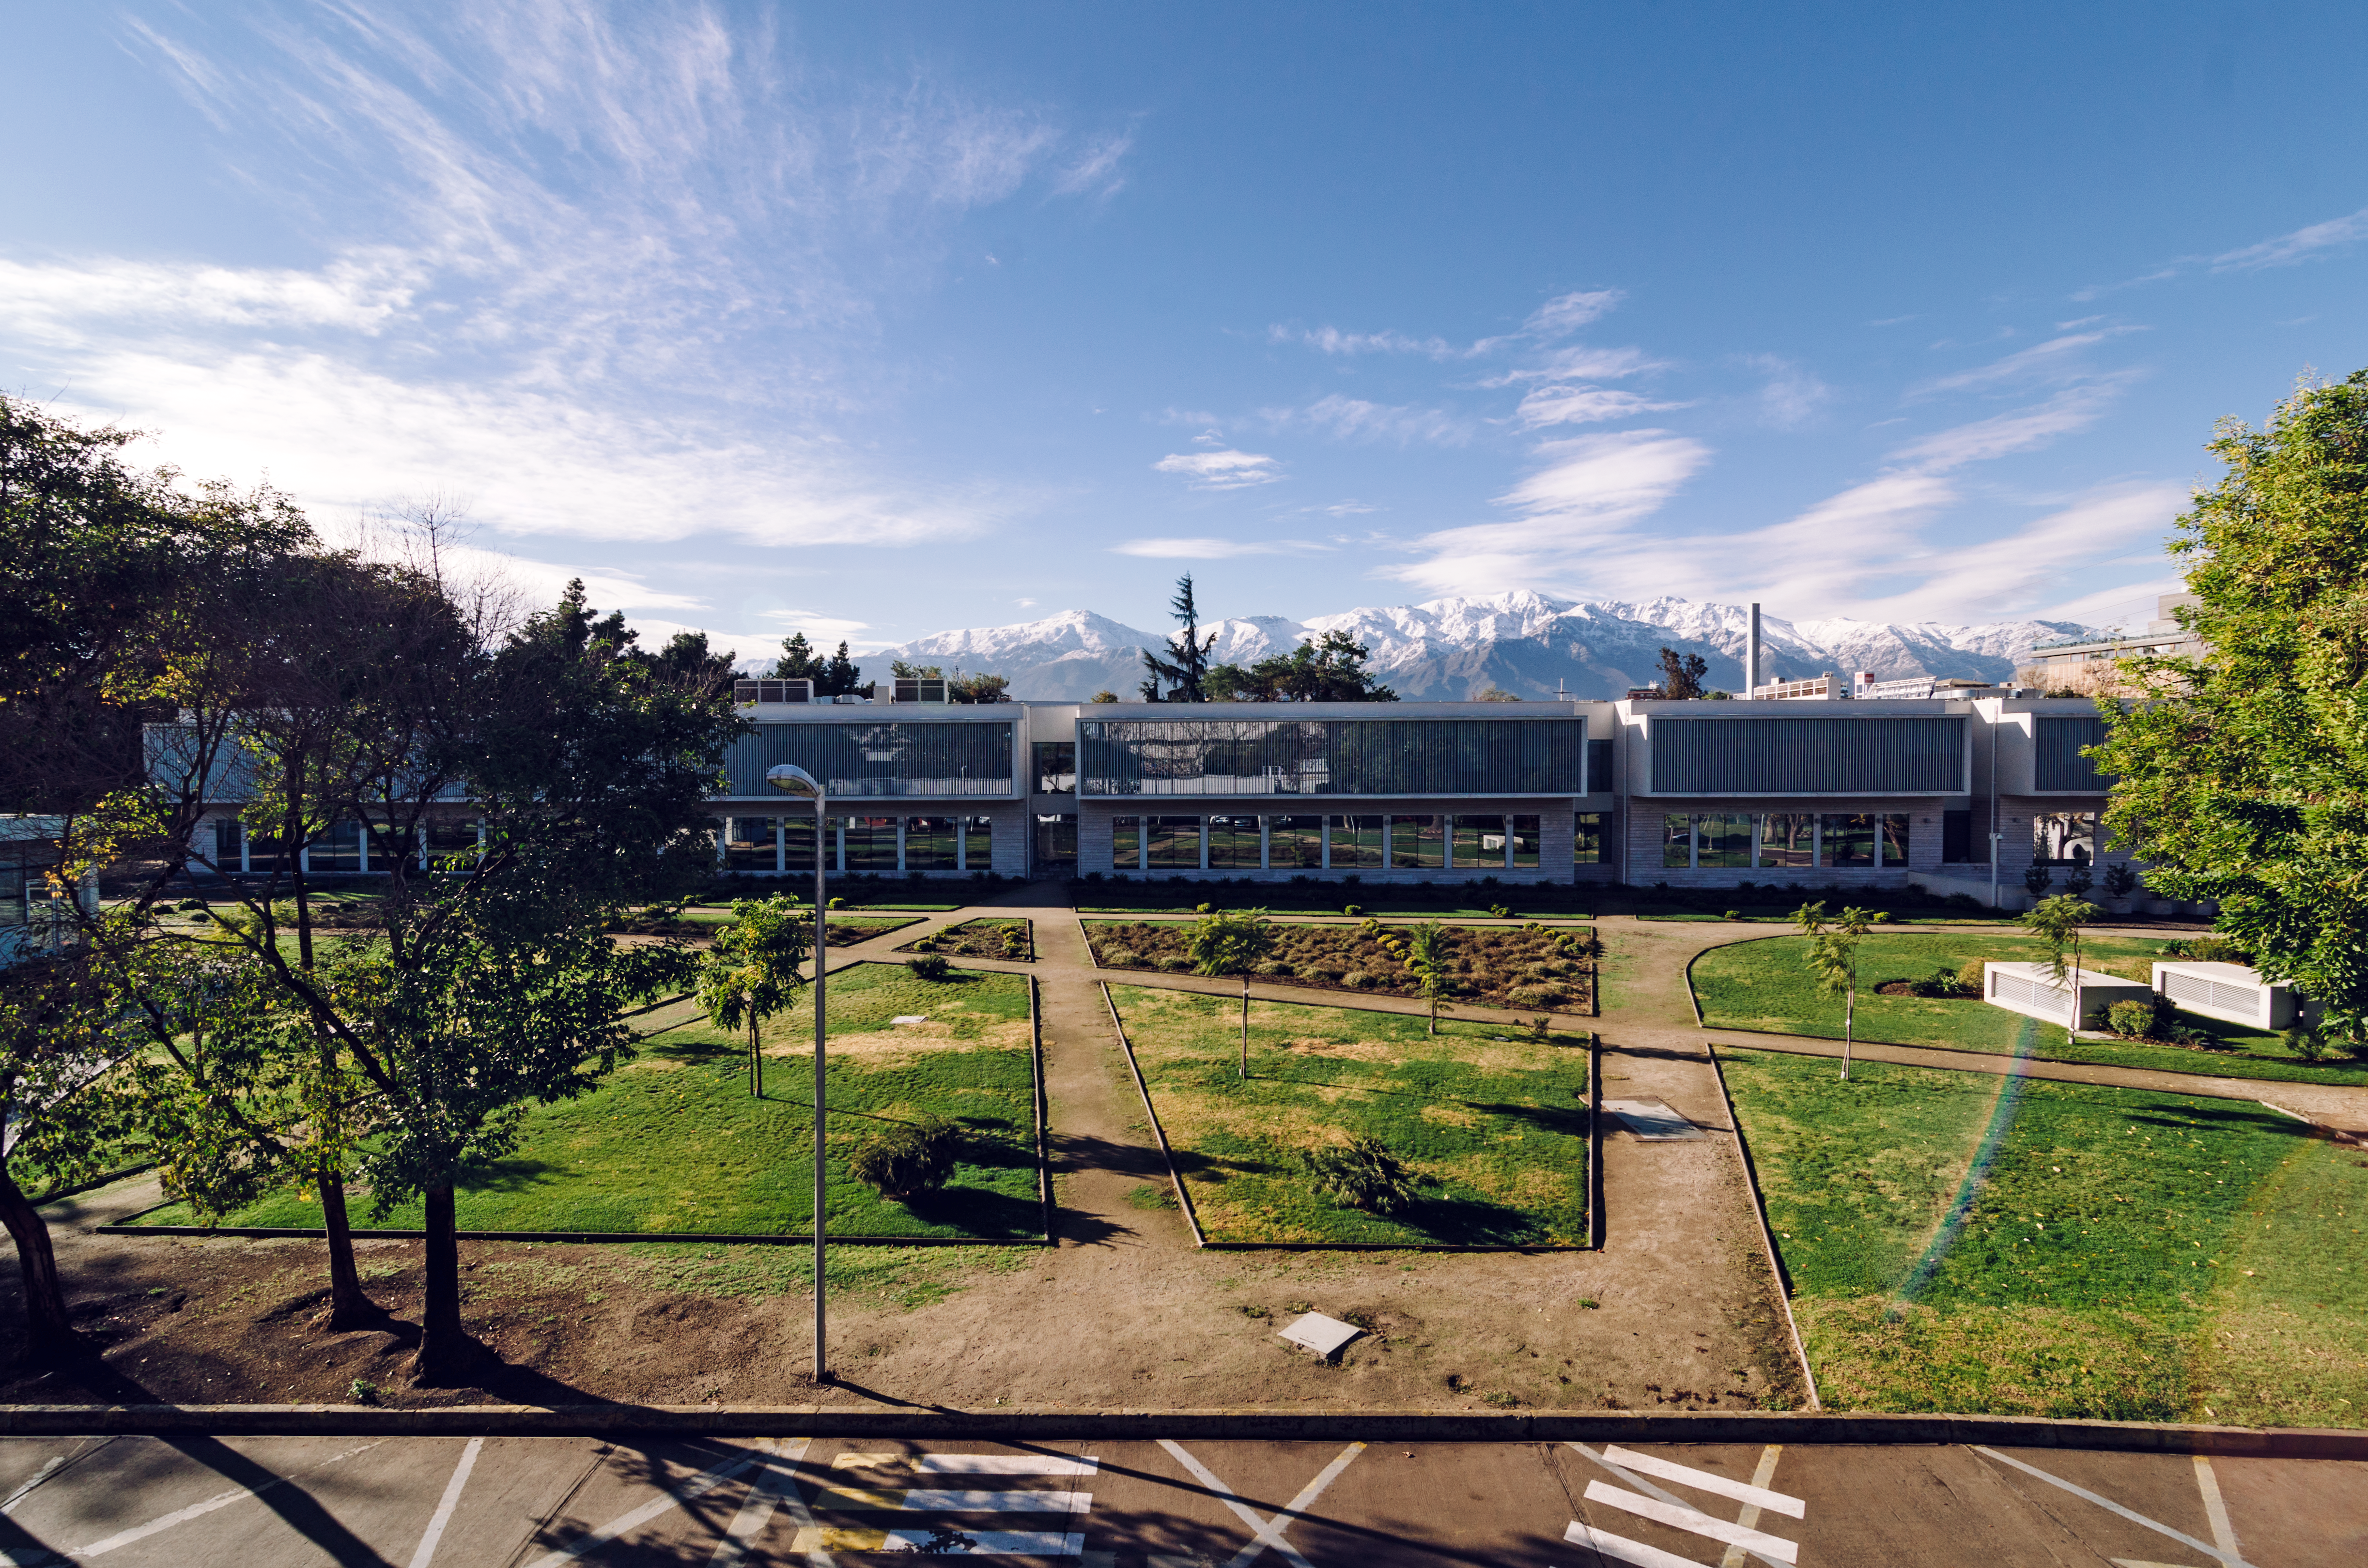

ESO Headquarters in Santiago

ESO's HQ in Vitacura, Santiago

Credit: ESO/G.Brammer